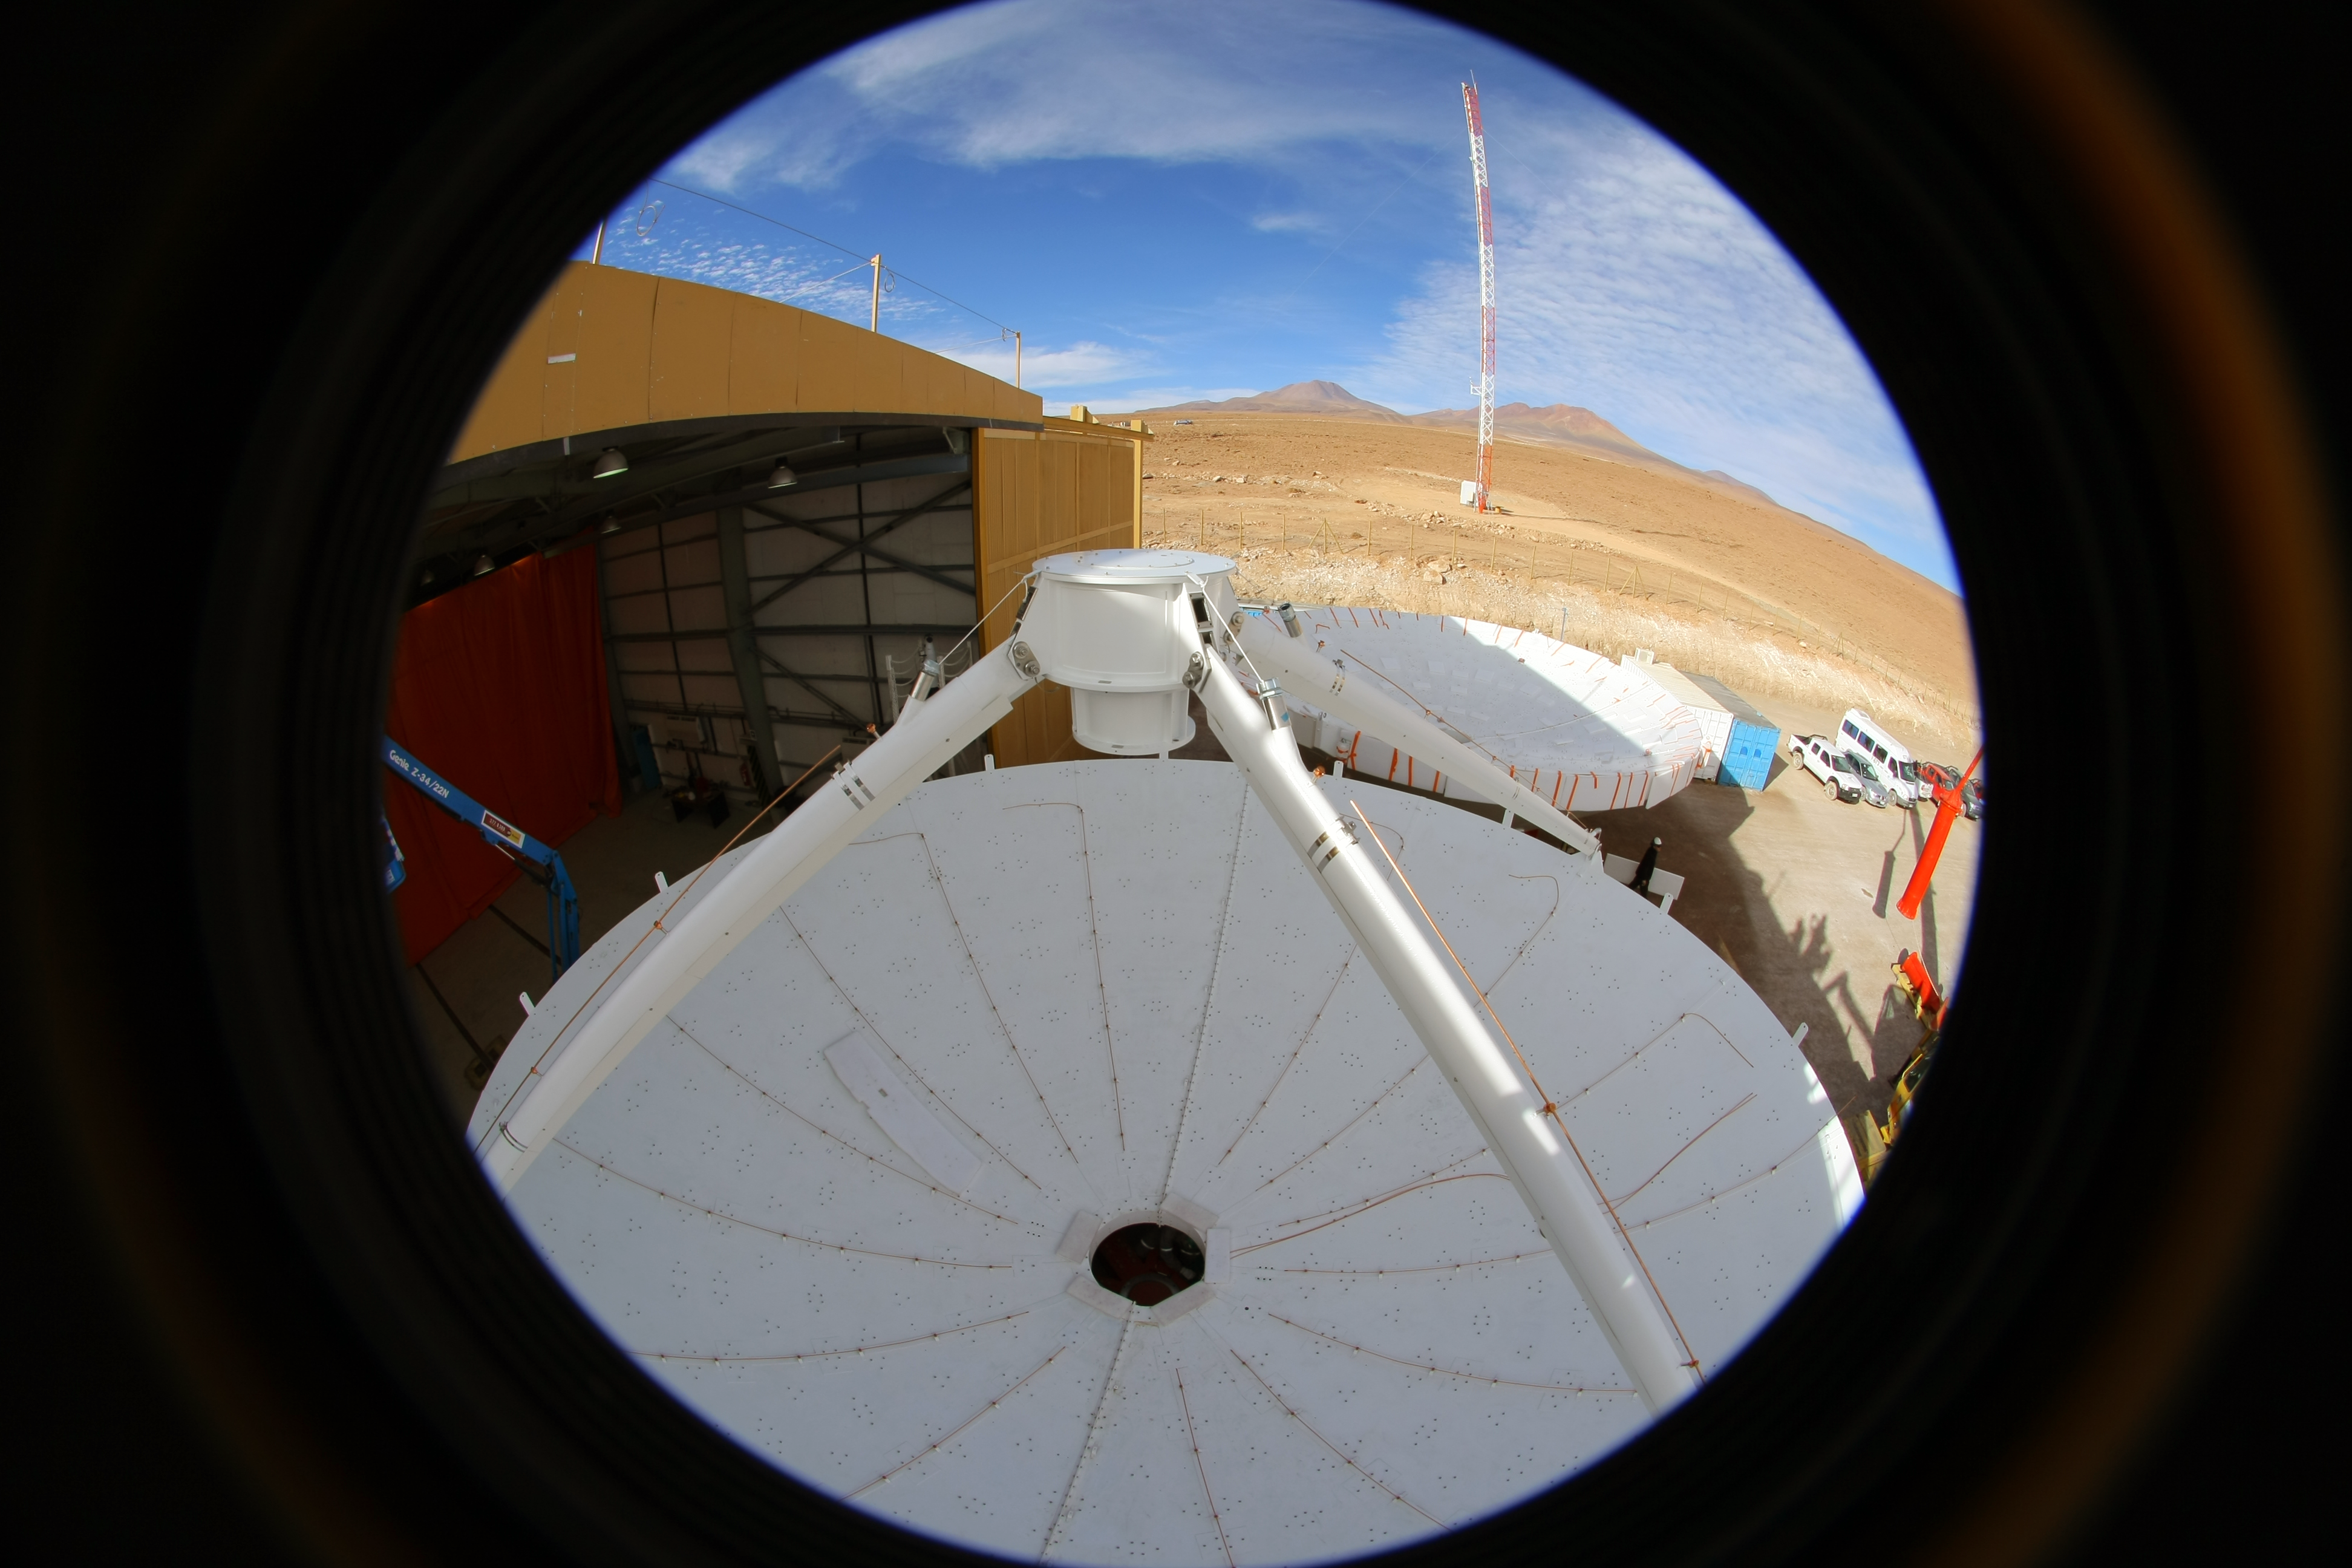

ALMA antenna procurement

Fish eye view of a European AEM antenna dish and subreflector support struts (in the foreground) and another antenna surface and backup structure (in the background) waiting to be mounted on a yoke and base at the ALMA Operations Support Facility.

Credit: ALMA (ESO/NAOJ/NRAO)